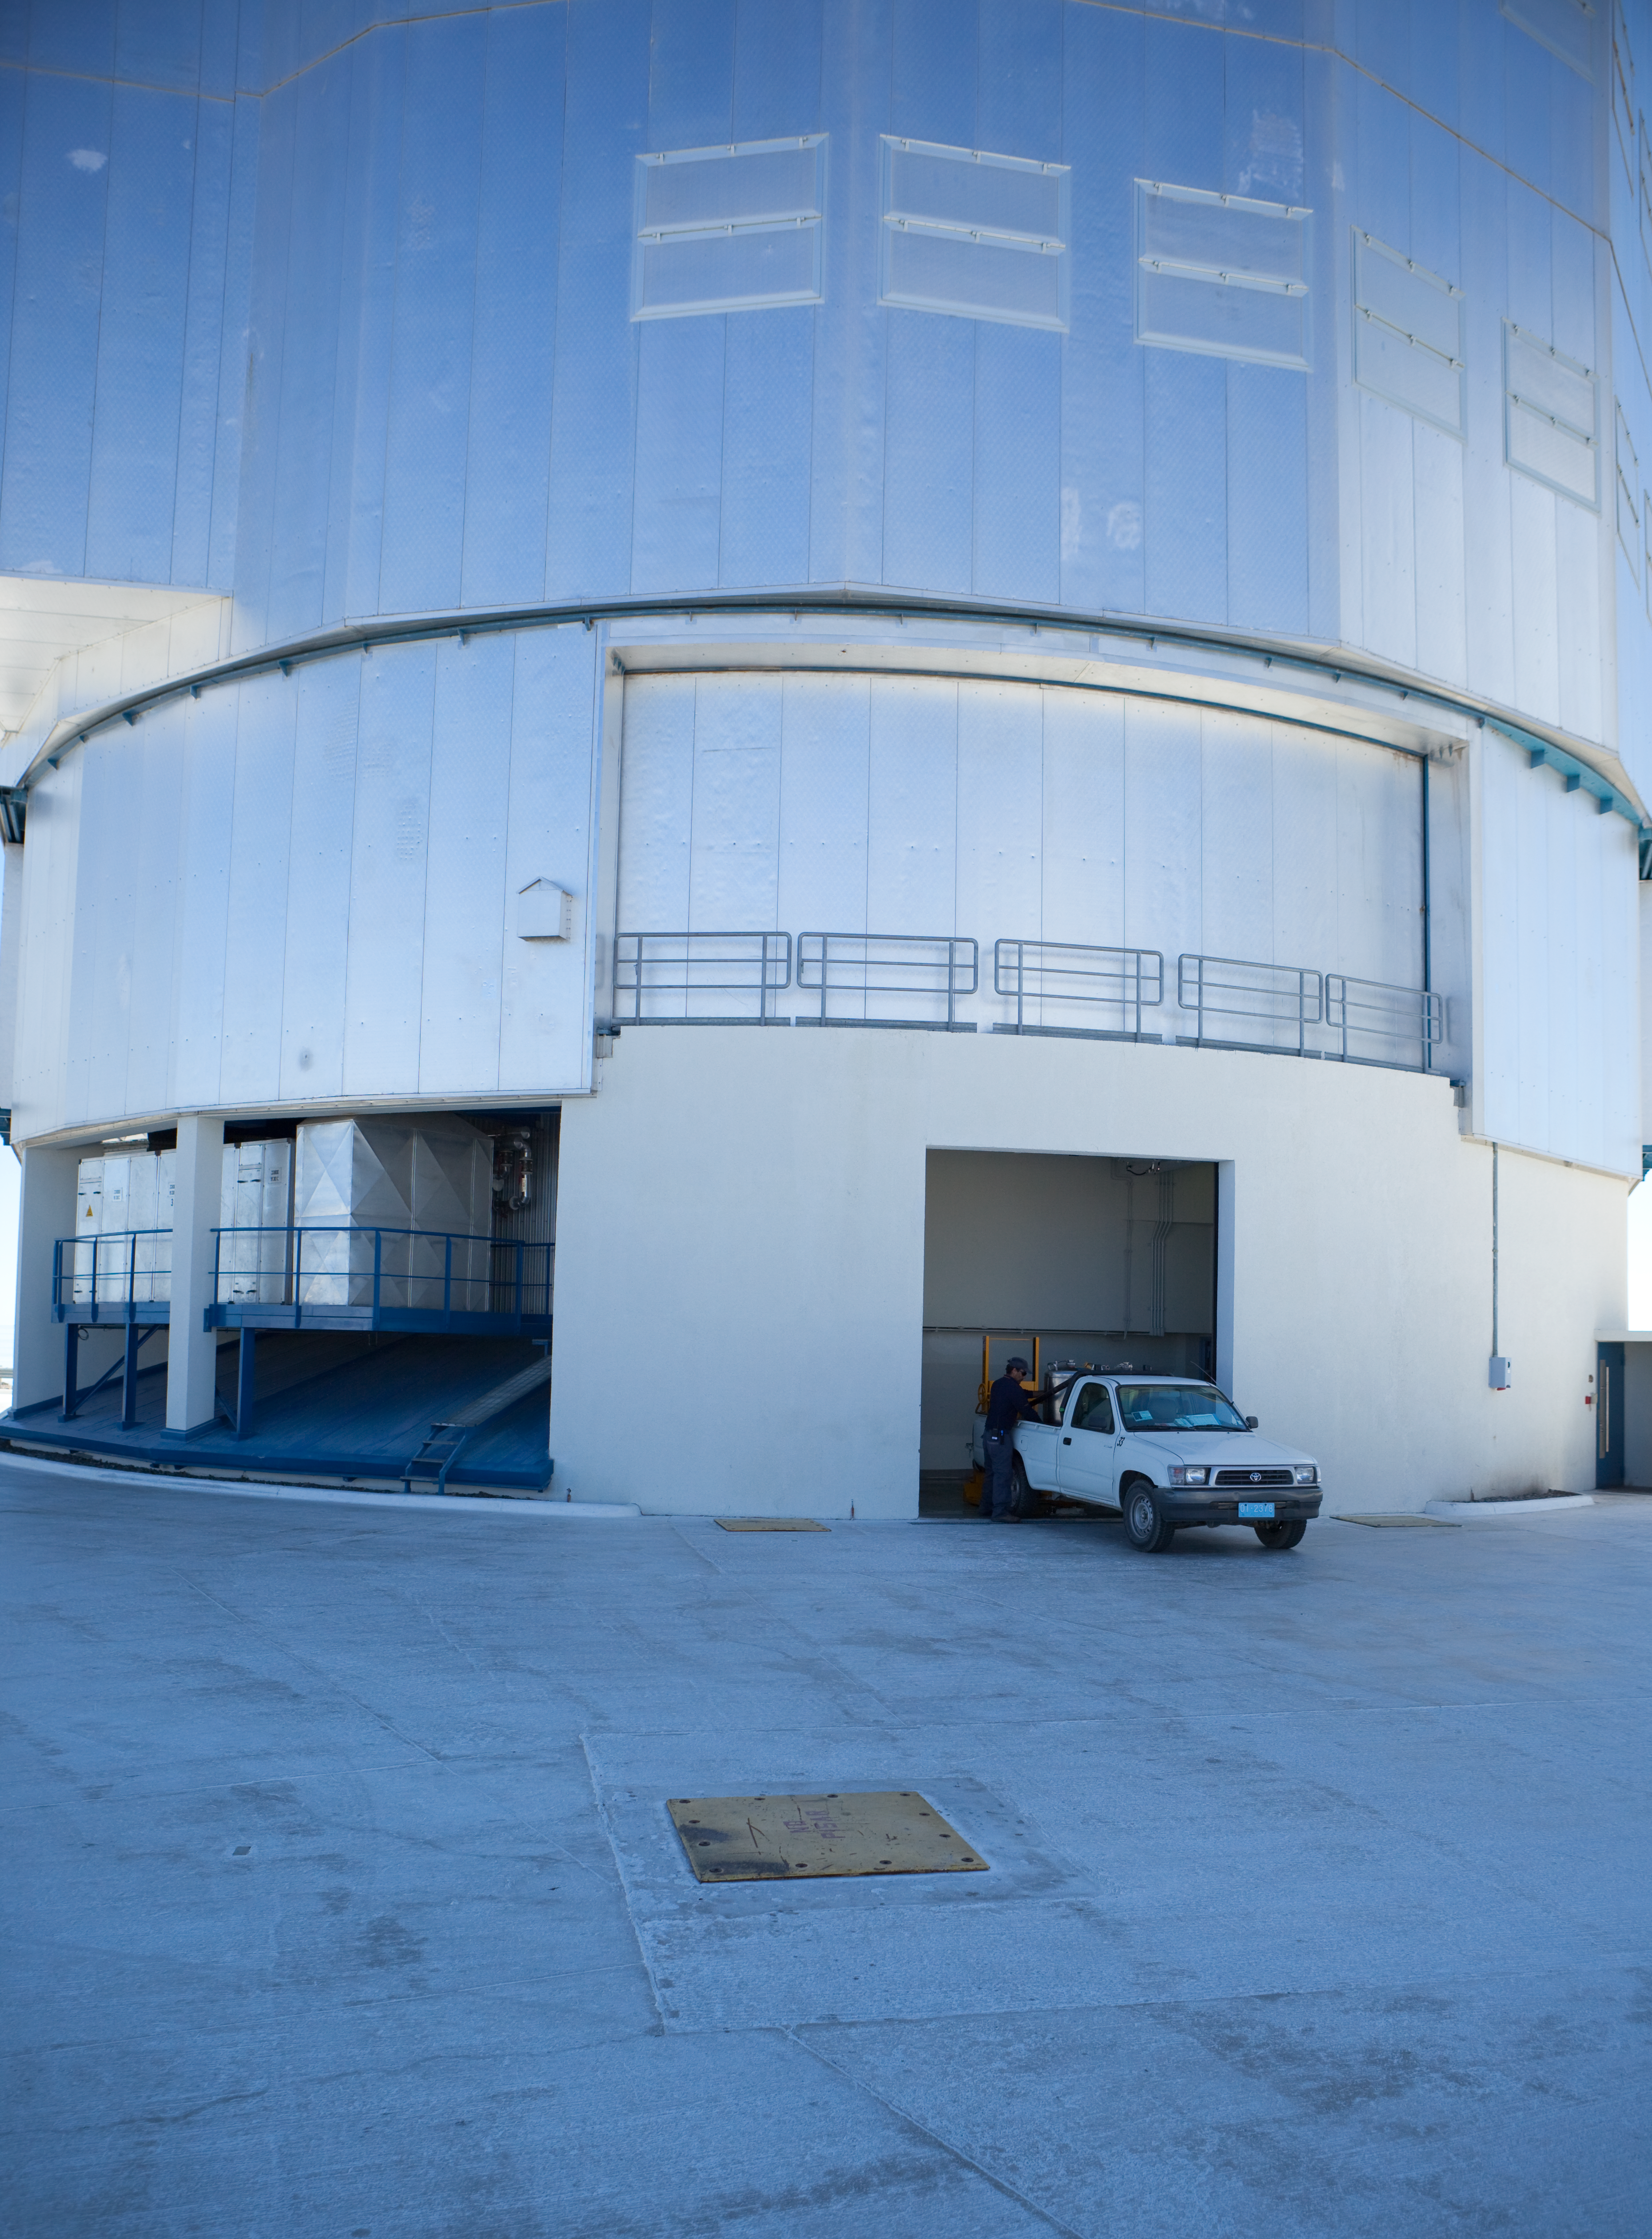

Paranal liquid nitrogen facility

Detection instruments for the suite of telescopes at ESO's Paranal Observatory in Chile must be kept quite cold to function effectively. Liquid nitrogen does the trick. This image shows the facility where the supercold gas is stored. The levels in the detectors are checked most days, and when the coolant is running low, observatory staff come here to refill the tanks. This image was obtained in March 2009.

Credit: ESO